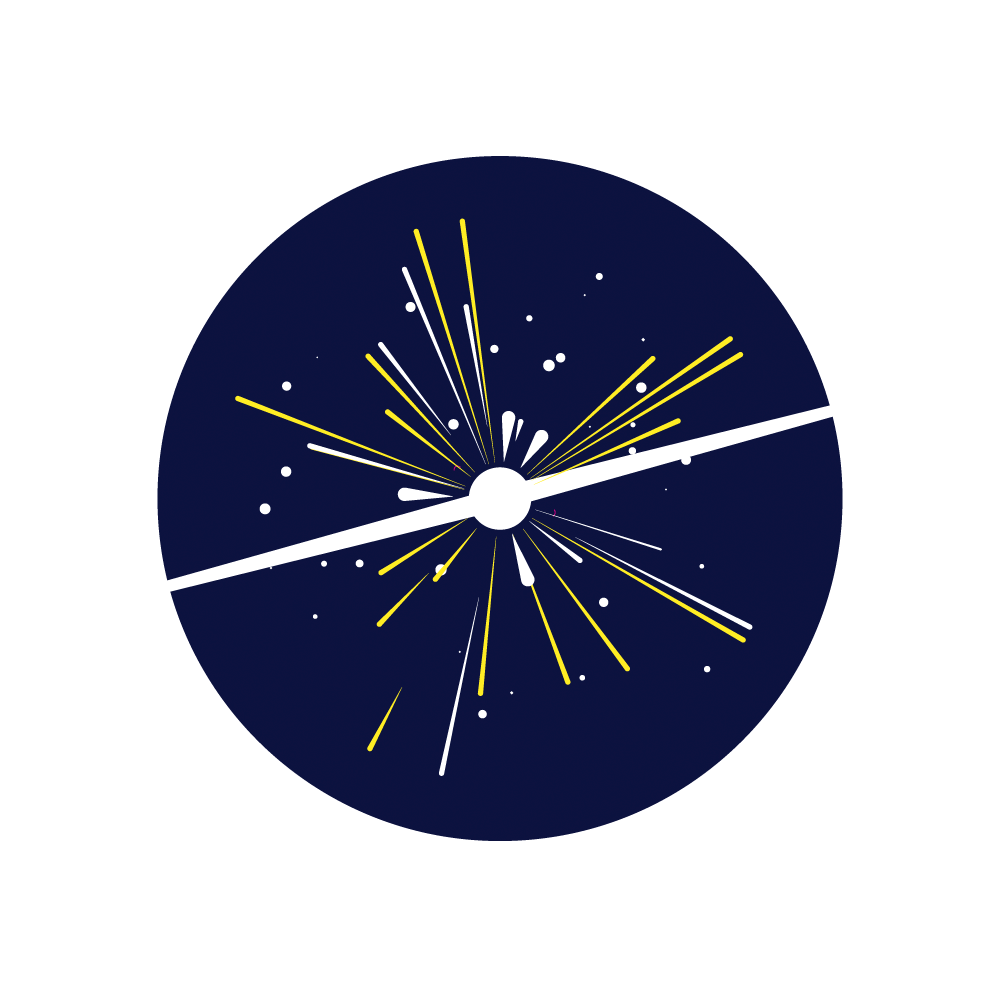

Rubin Exploding Stars Investigation

An icon representing the NSF-DOE Vera C. Rubin Obseravatory Exploding Stars investigation.

Credit: Rubin Observatory/NSF/AURA